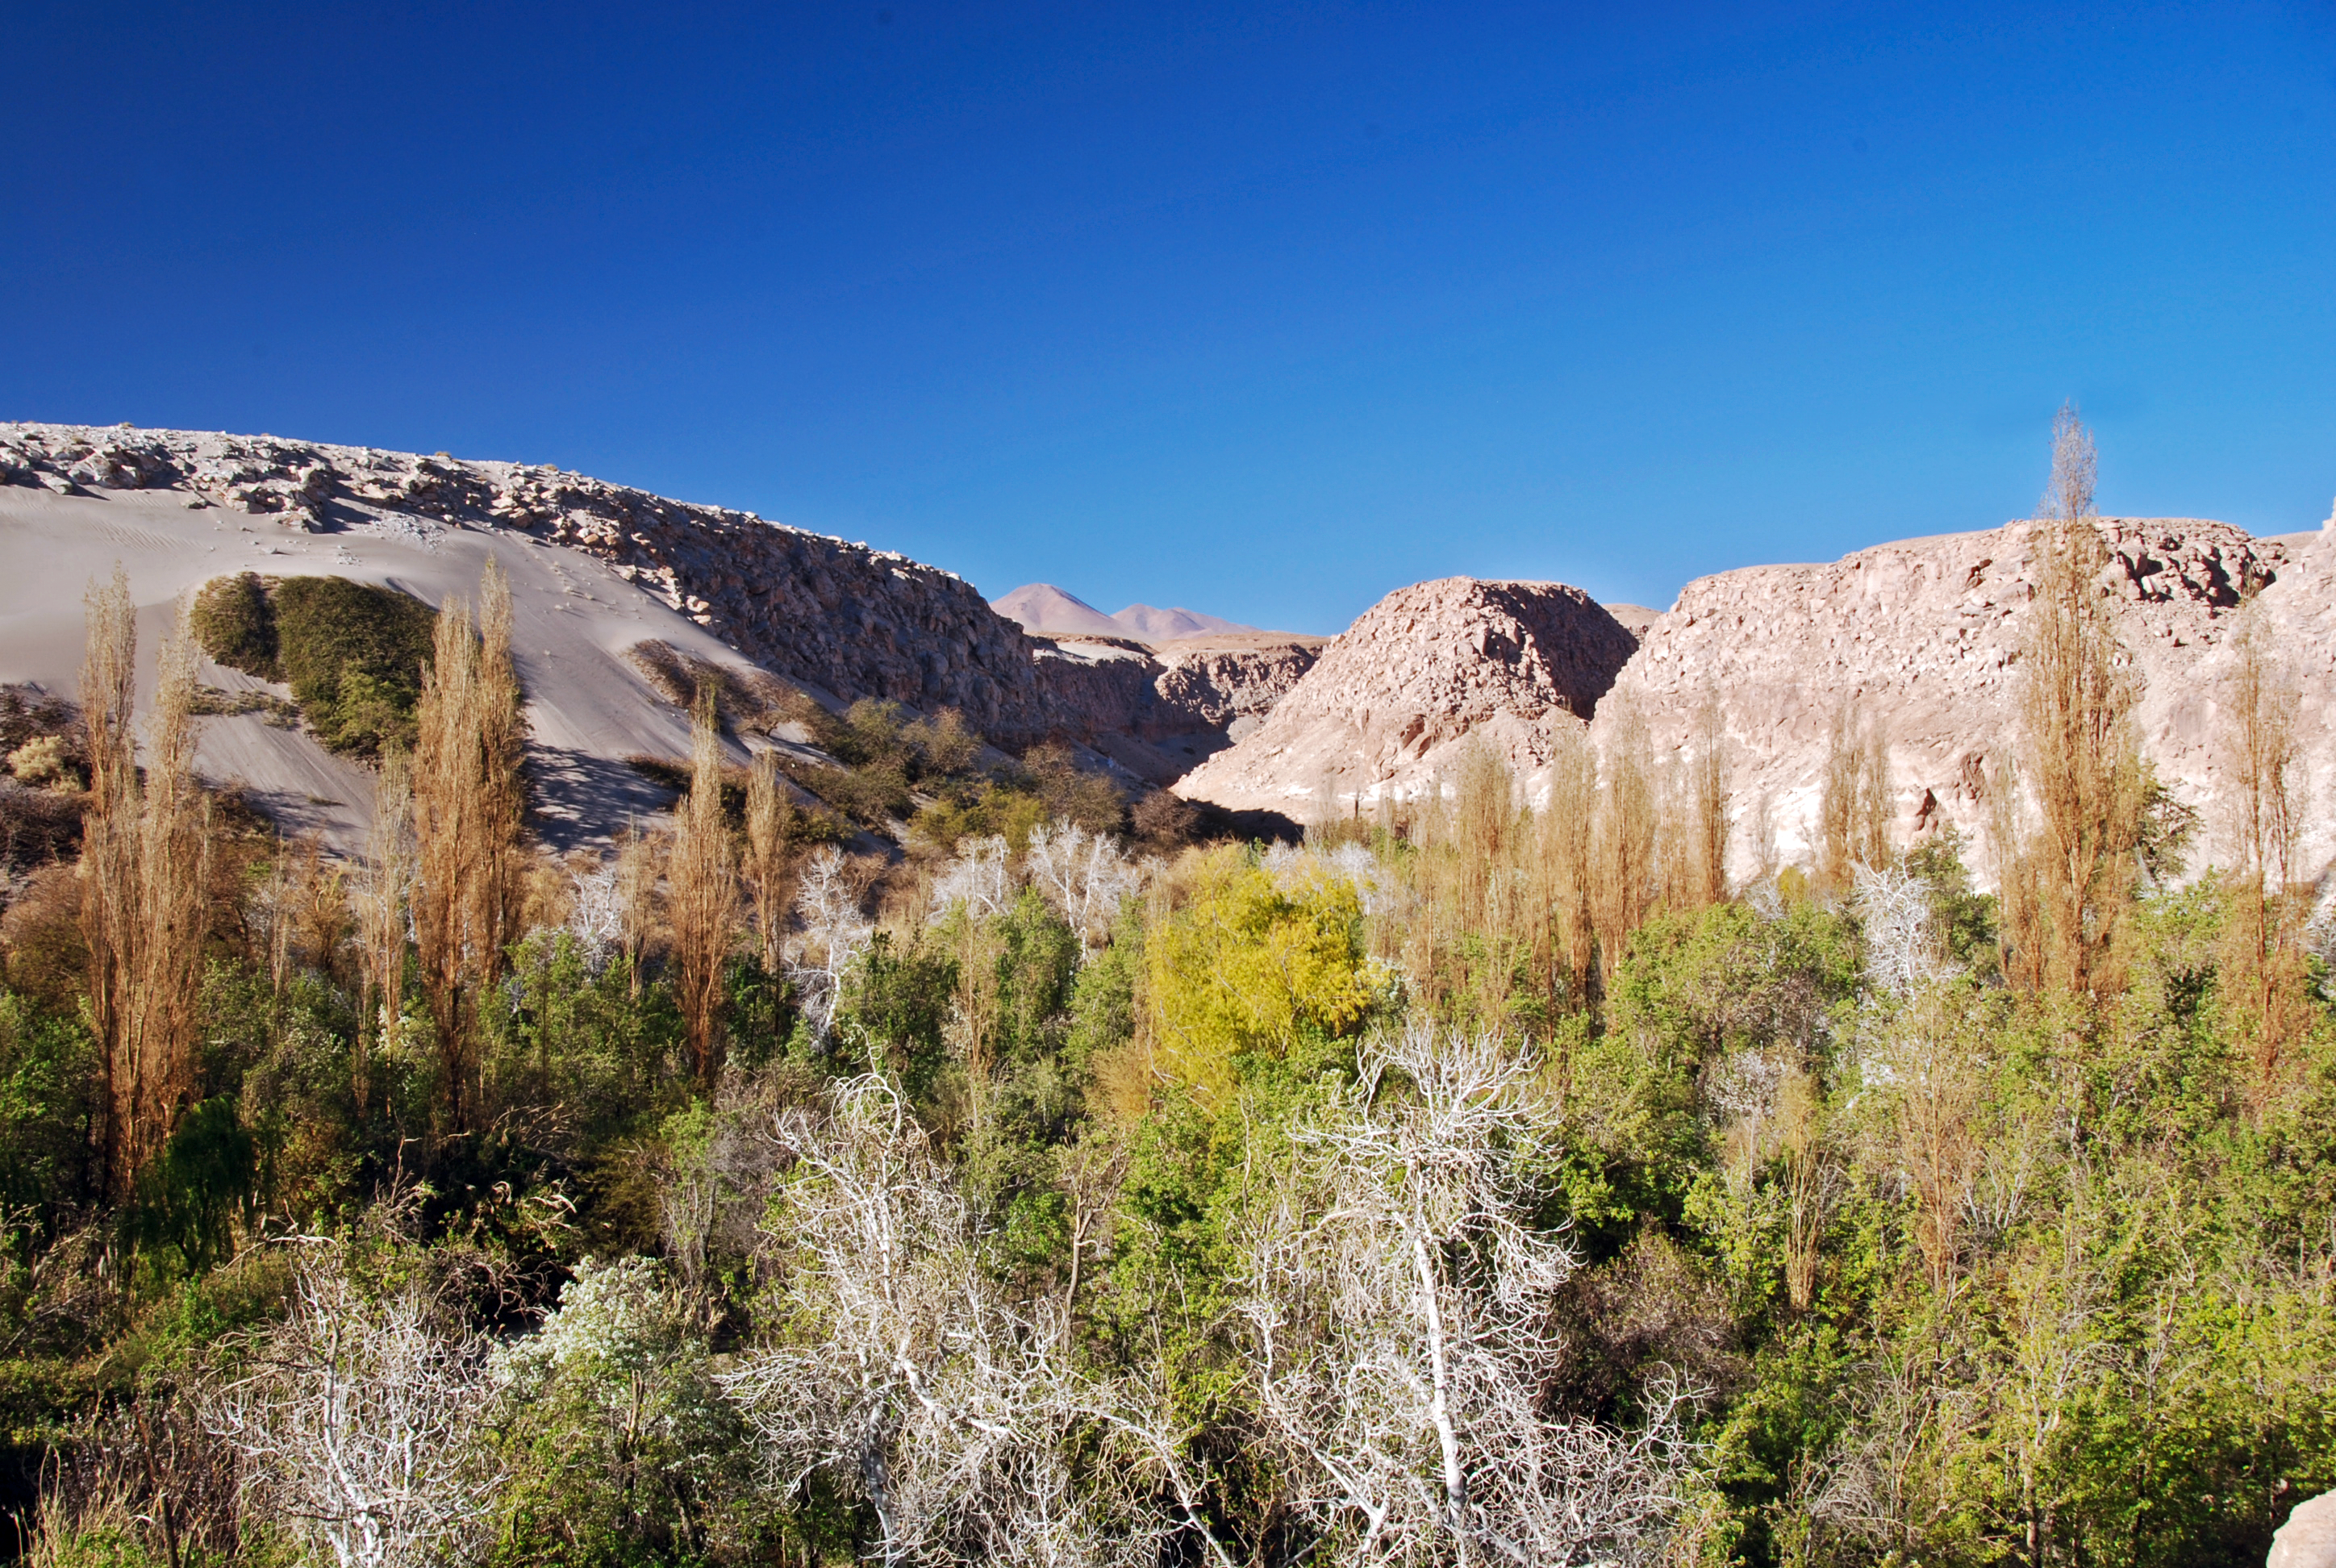

Jerez ravine

Greenery in the middle of the desert.

Credit: ESO